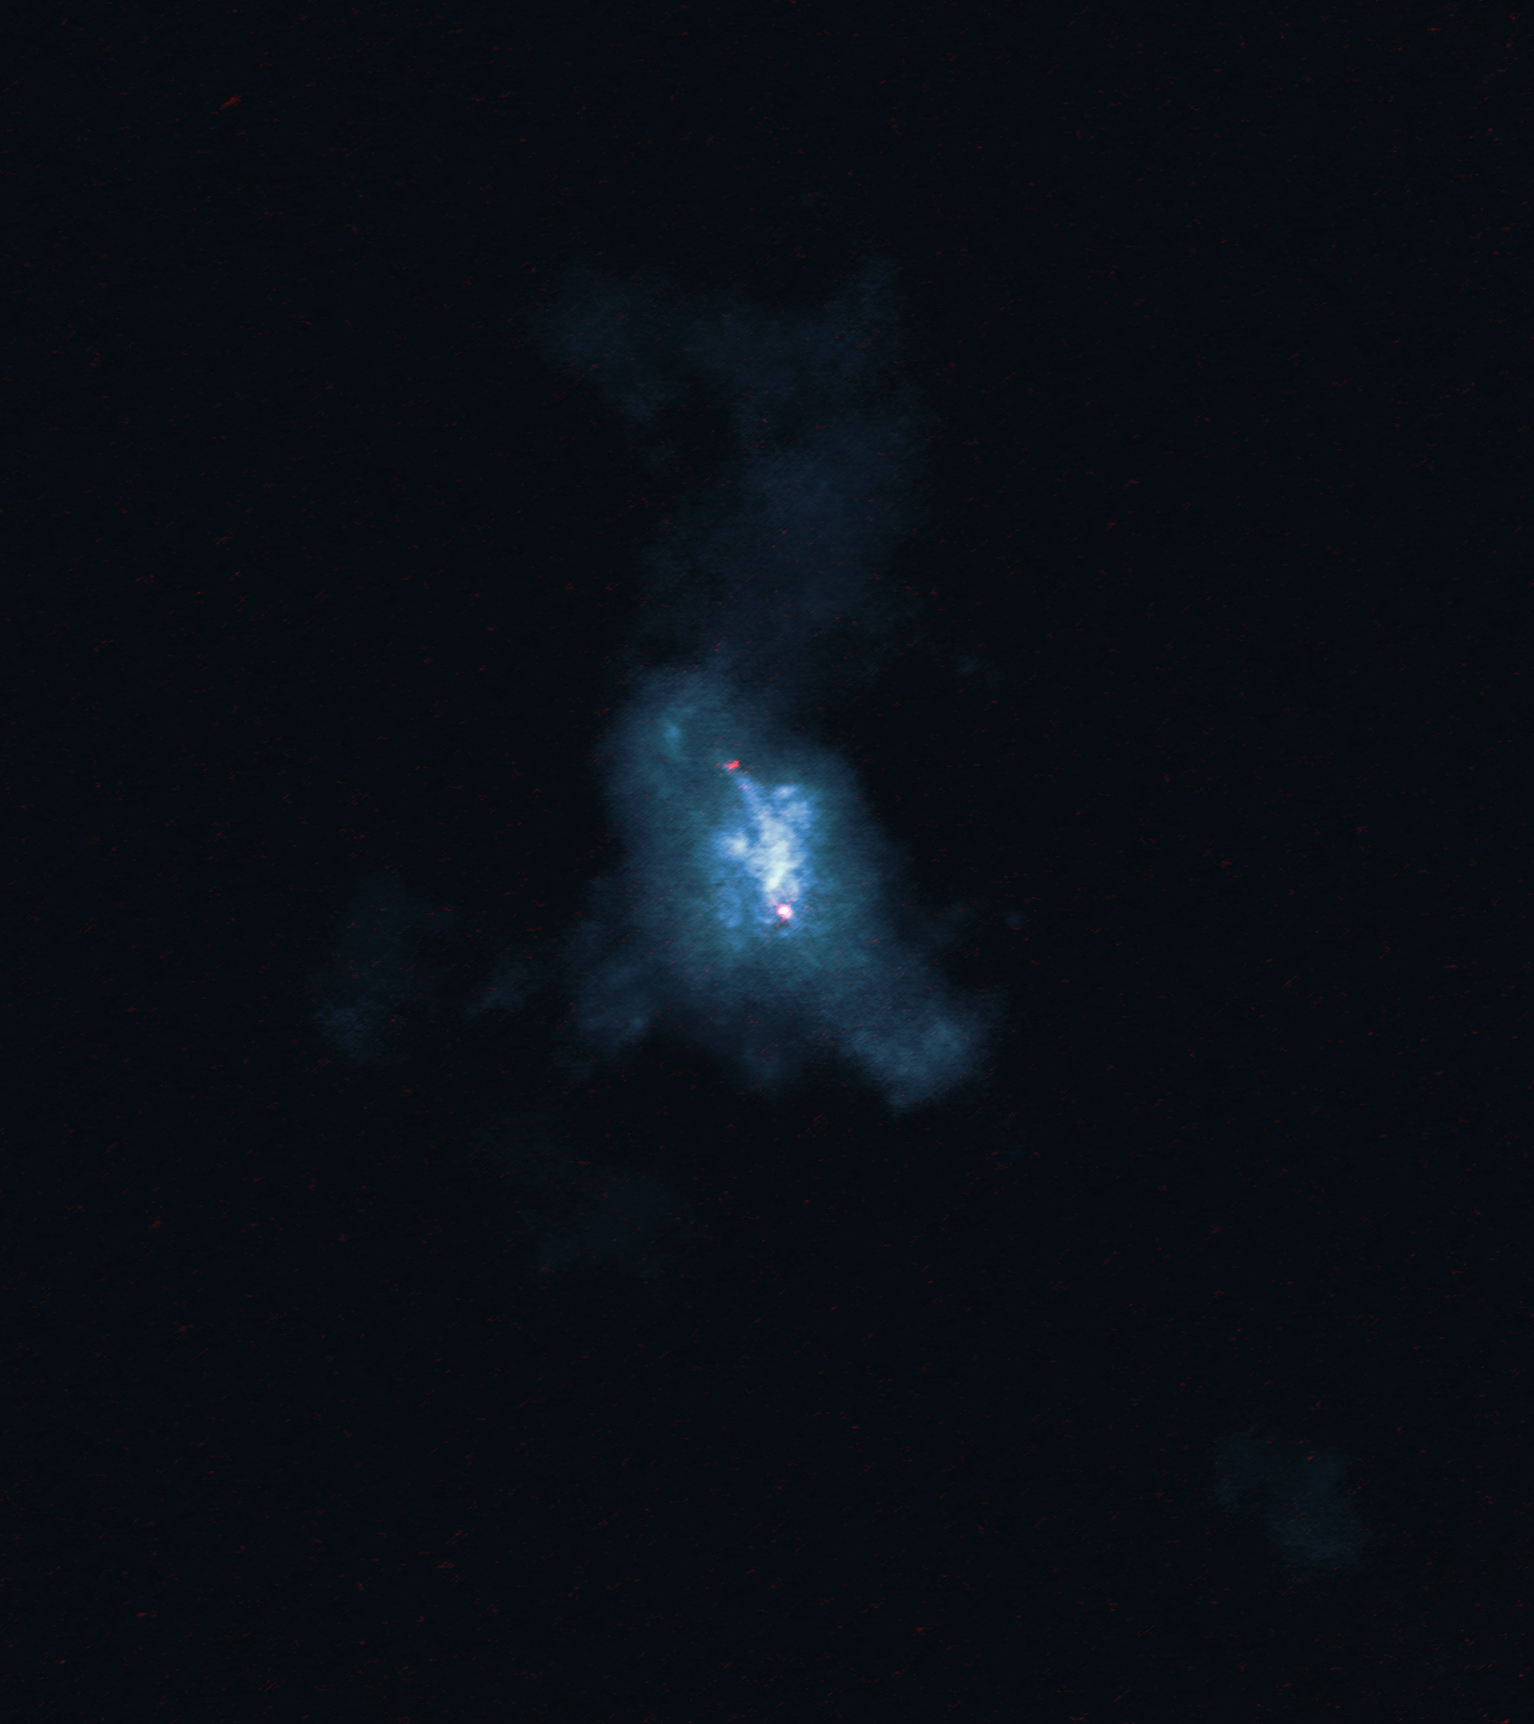

The Turbulent Life of Two Supermassive Black Holes Caught in a Galaxy Crash

NGC 6240 as seen with ALMA. The molecular gas is blue and the black holes are the red dots. This image provides the sharpest view yet of the molecular gas around the black holes in this merging galaxy.

Credit: ALMA (ESO/NAOJ/NRAO), E. Treister; NRAO/AUI/NSF, S. Dagnello